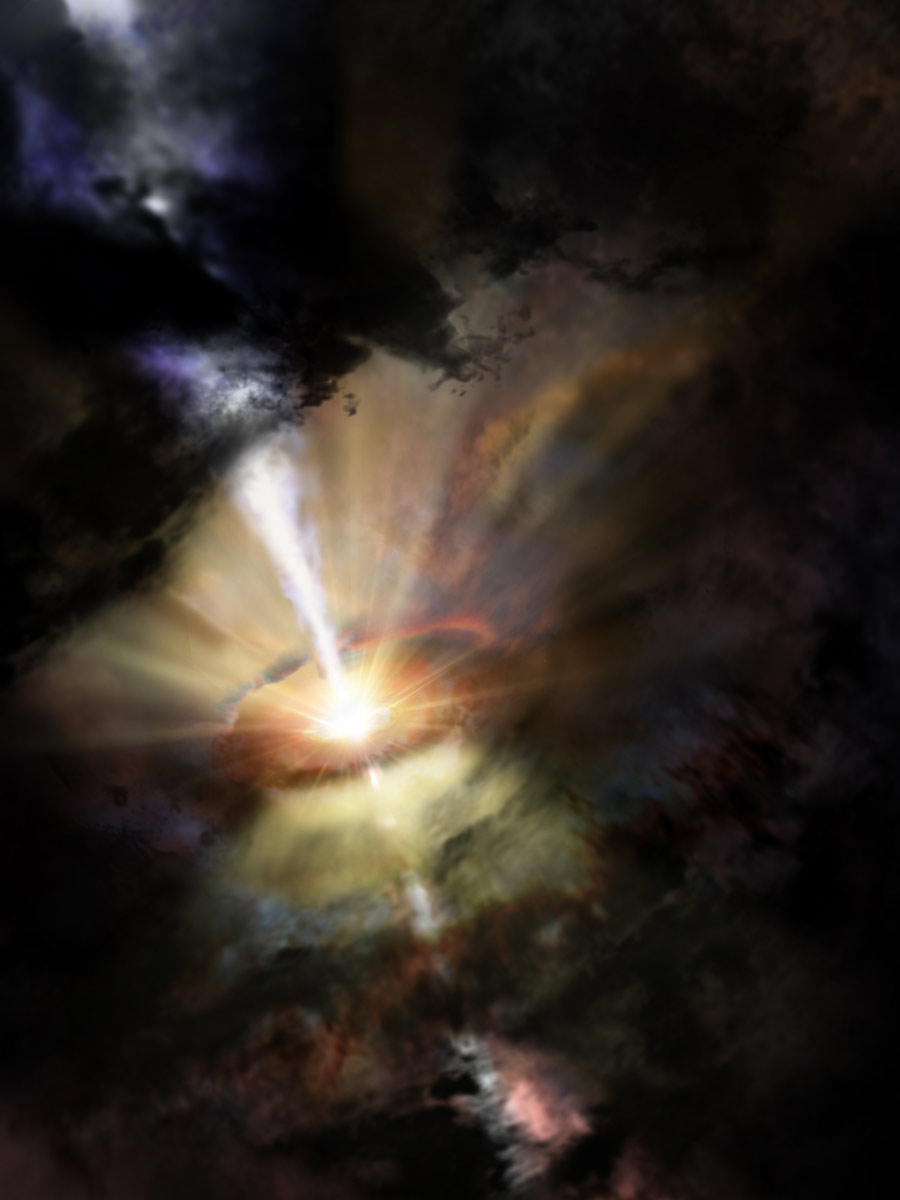

Inflow, Outflow Cycle of Gas Near Black Hole

Artist impression of Abell 2597 showing the central supermassive black hole expelling cold, molecular gas -- like the pump of a giant galactic fountain. Recent data suggests that the expelled gas will eventually fall back towards the black hole, restarting the cycle.

Credit: NRAO/AUI/NSF; D. Berry